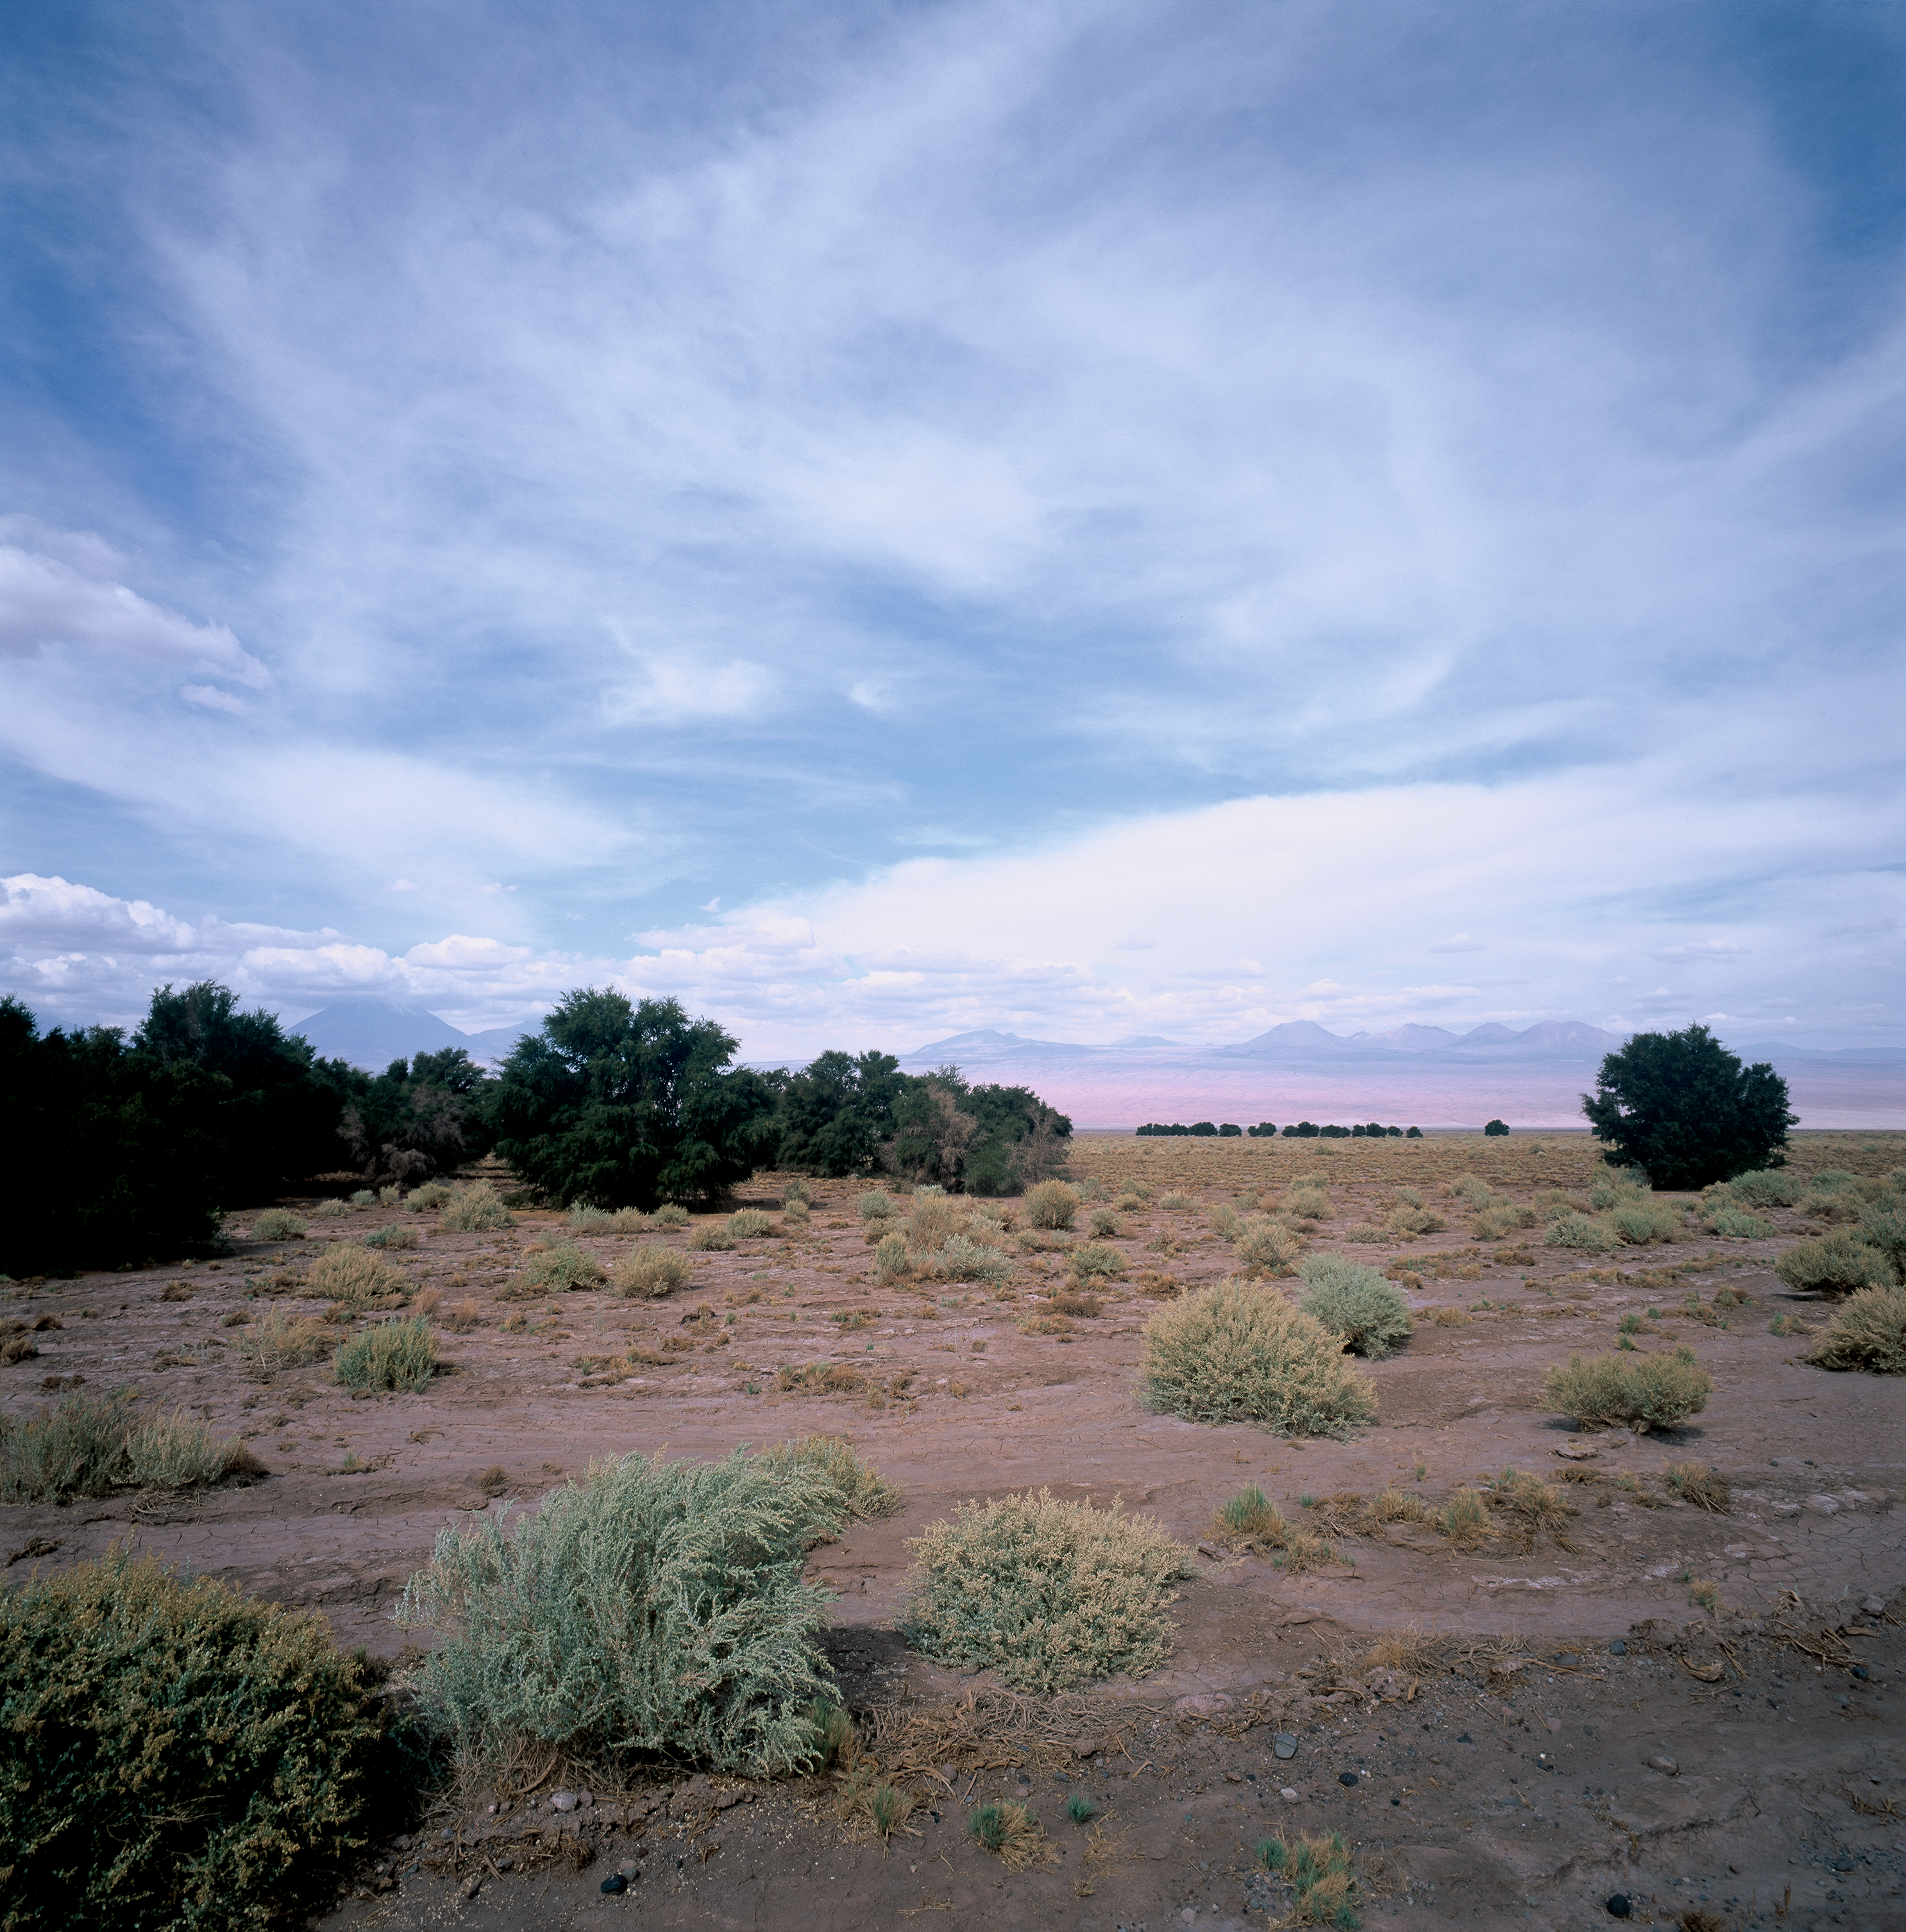

Tamarugo

An image of Tamarugos, typical trees lying along the road joining San Pedro and the alma gate in the lowlands at about 2,500 metres above sewa level. This image was obtained in March 2002.

Credit: ESO